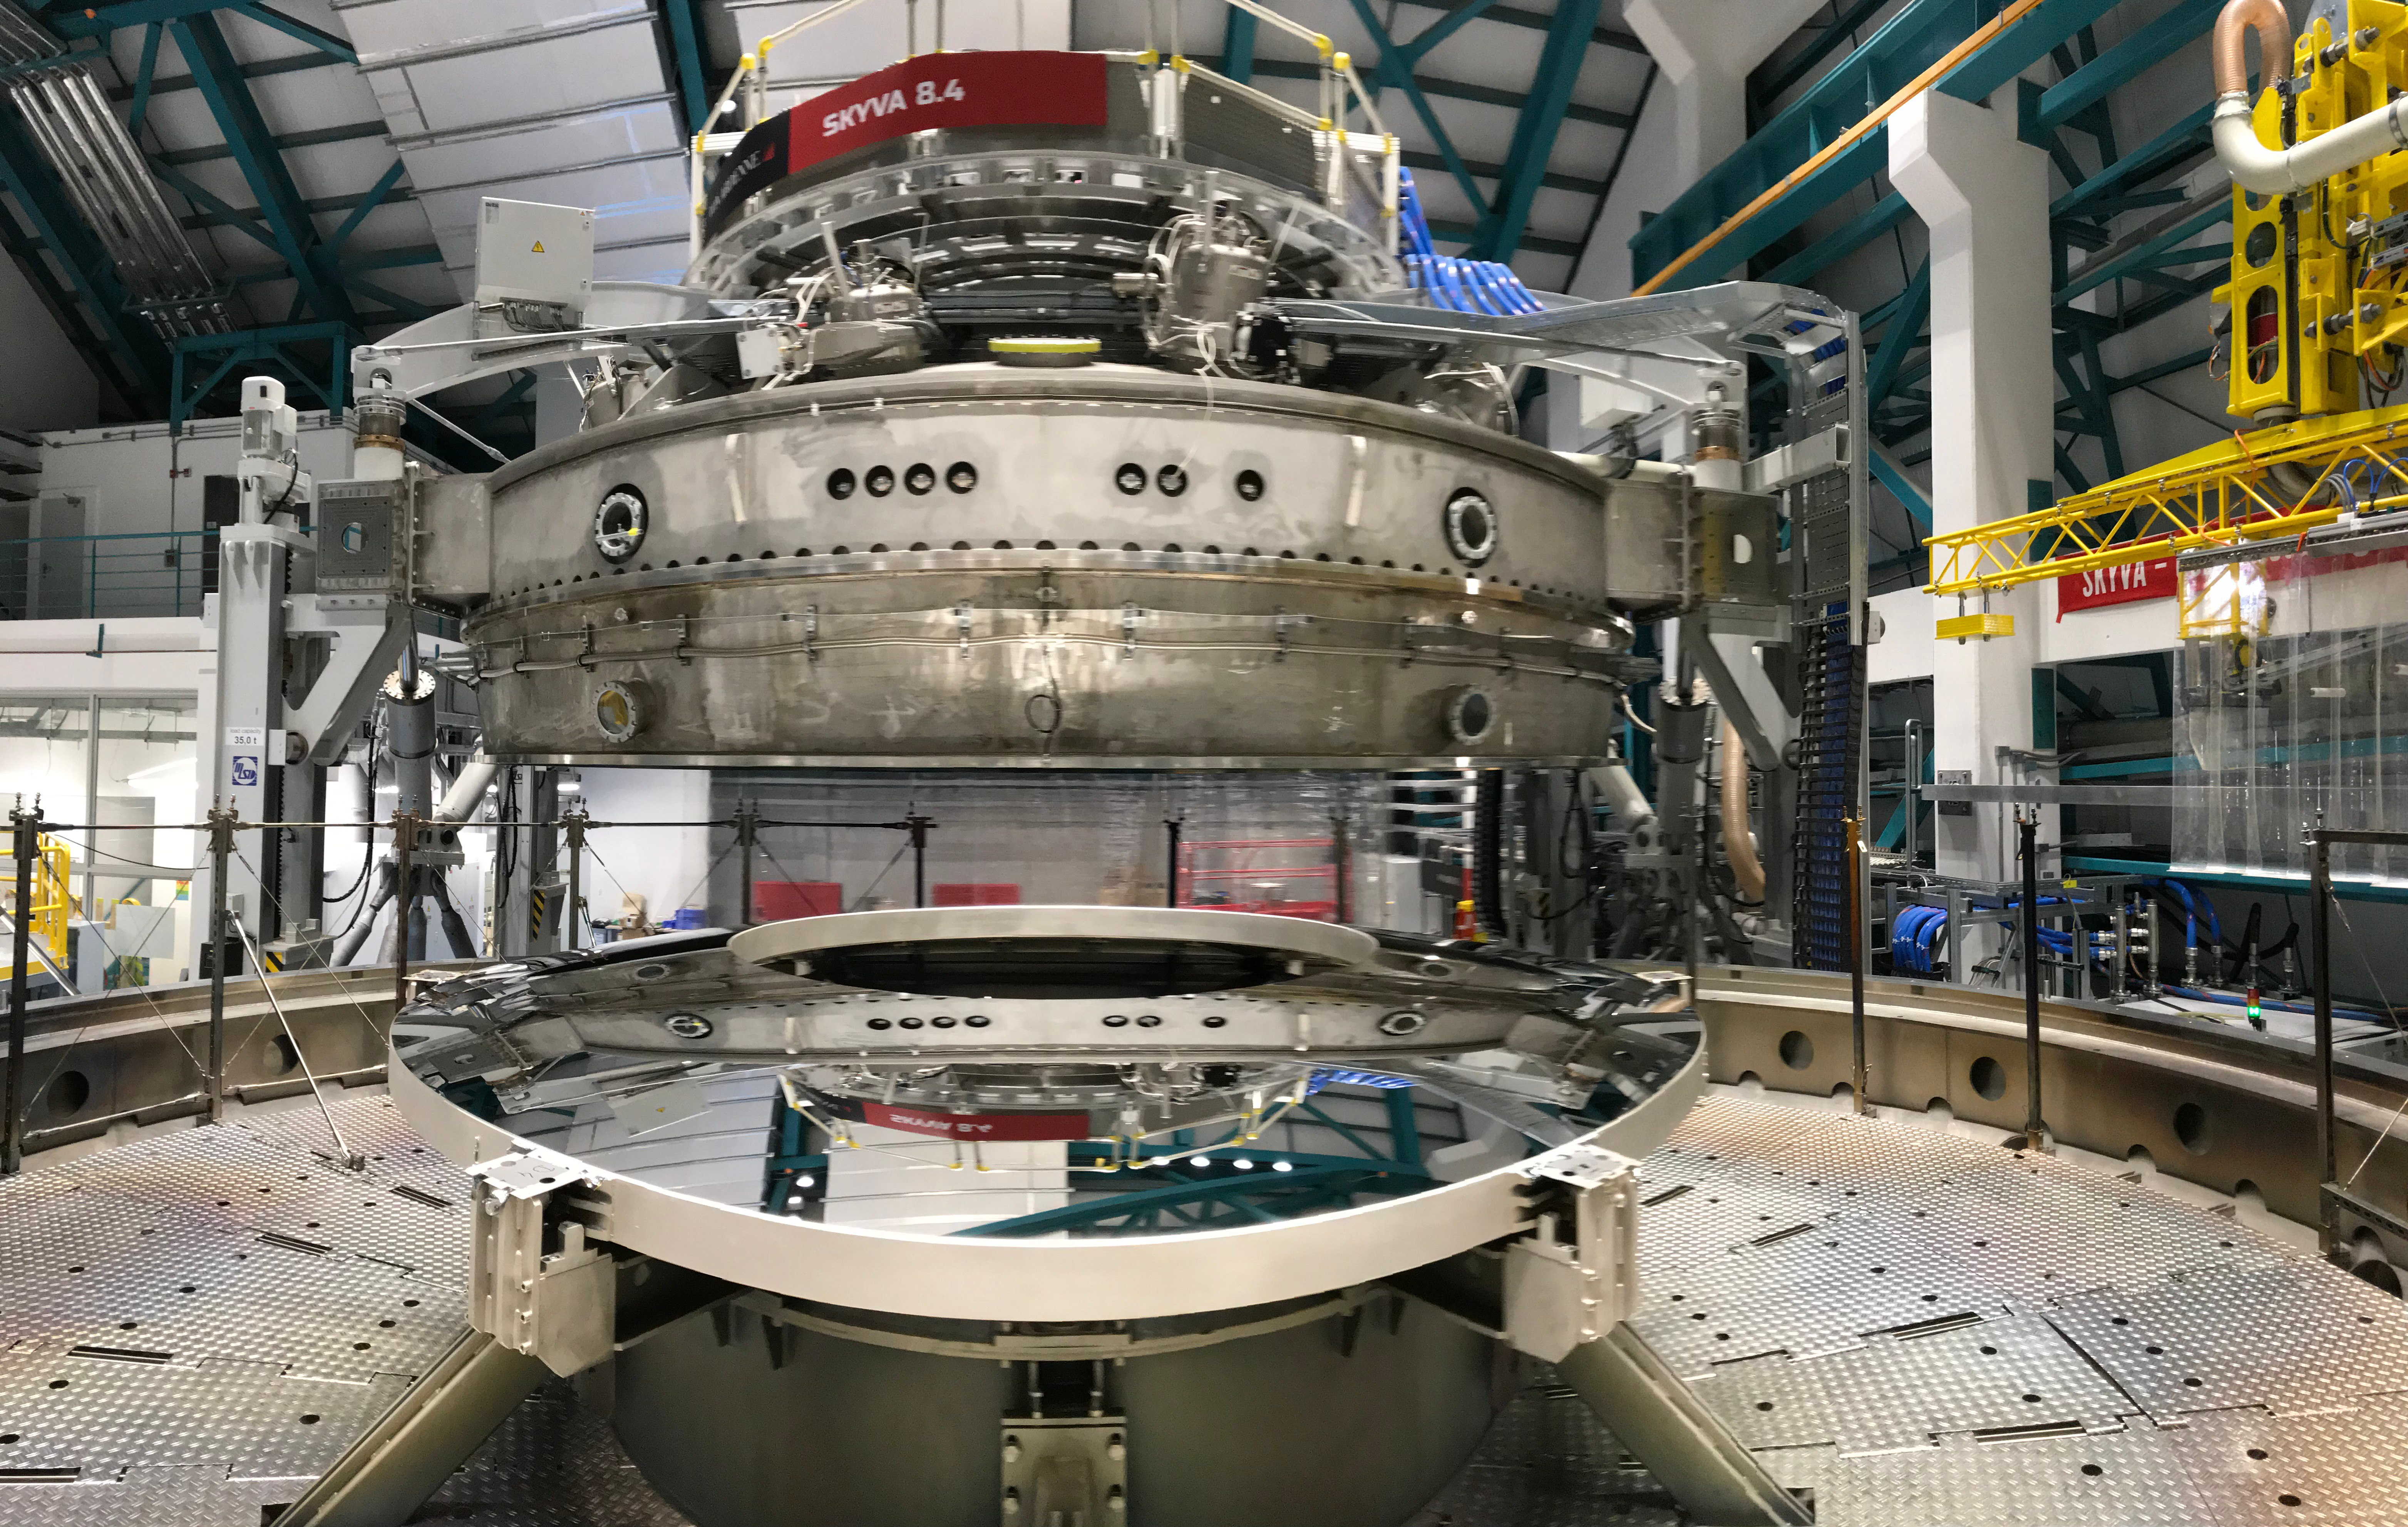

M2 Coating

The LSST Secondary Mirror (M2) was successfully coated with a silver reflective coating at the LSST summit facility building on Cerro Pachón on July 16, 2019.

Credit: Rubin Observatory/NSF/AURA